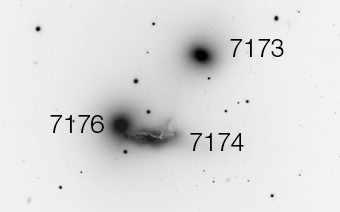

NGC 7173, 7174, and 7176

The location of NGC 7173, 7174 and 7176.

Credit: ESO